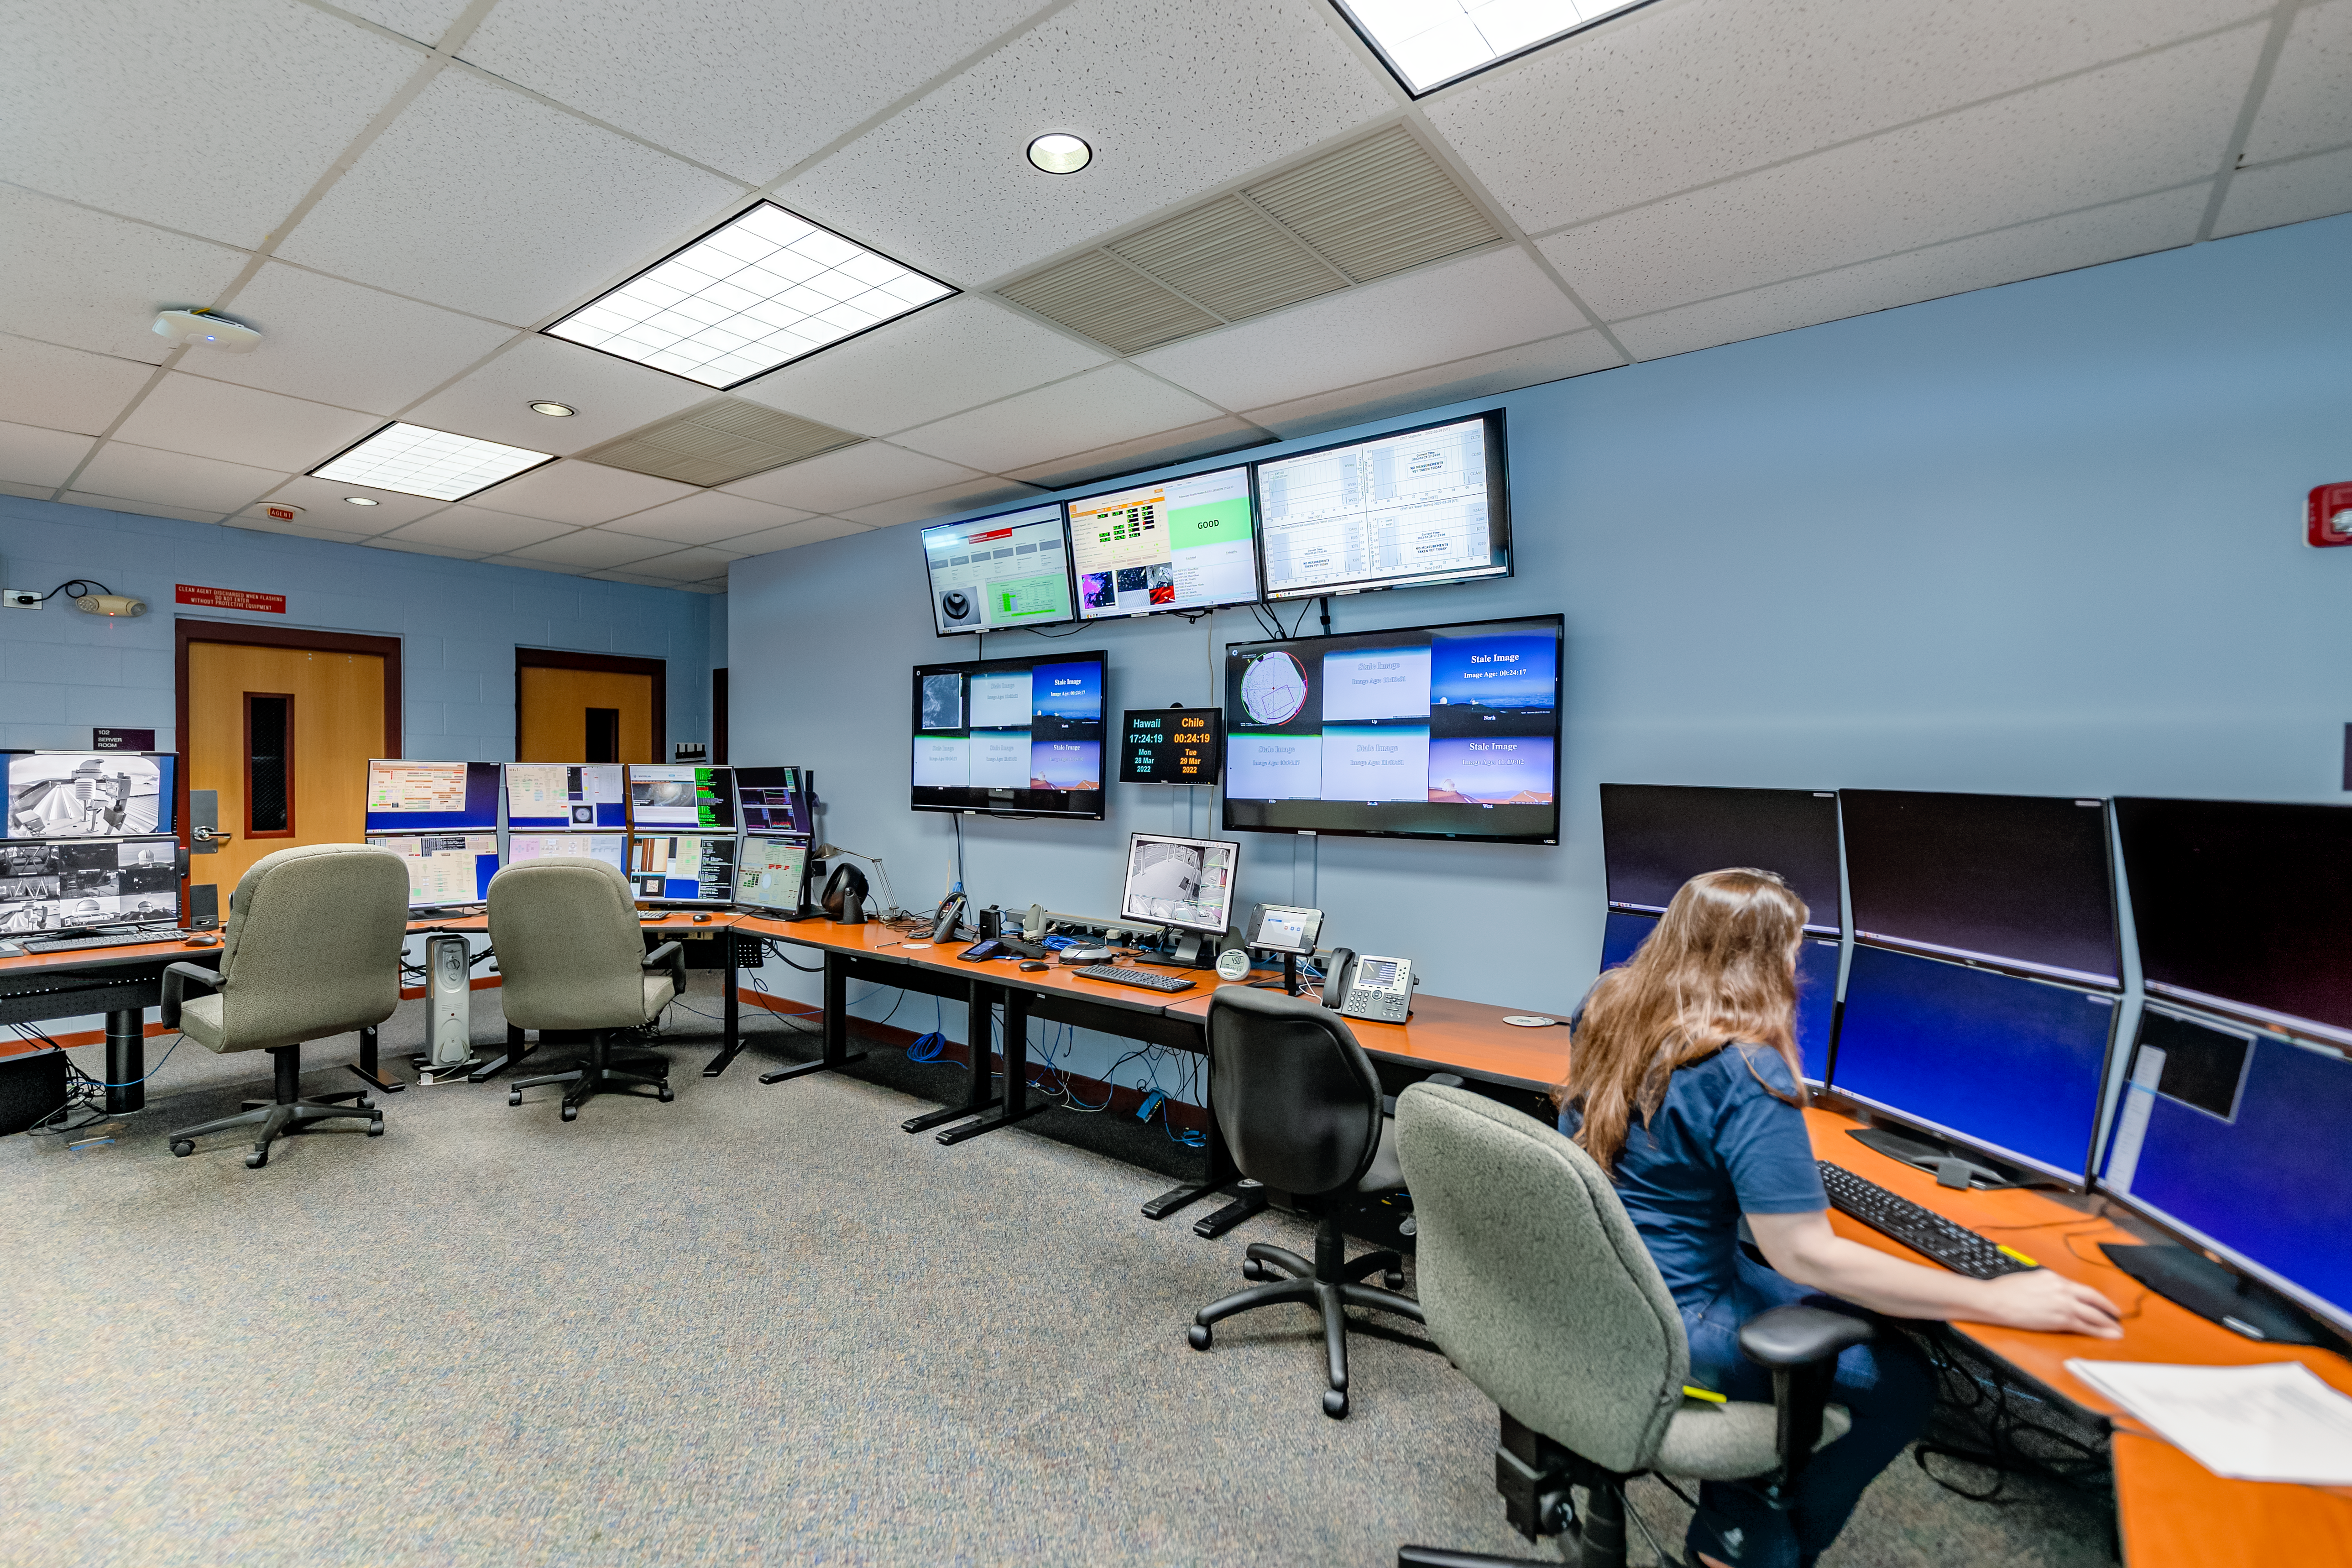

Control Room Gemini North Hilo Base Facility

The control room of the Gemini North Hilo Base Facility.

Credit: International Gemini Observatory/NOIRLab/NSF/AURA/T. Slovinský